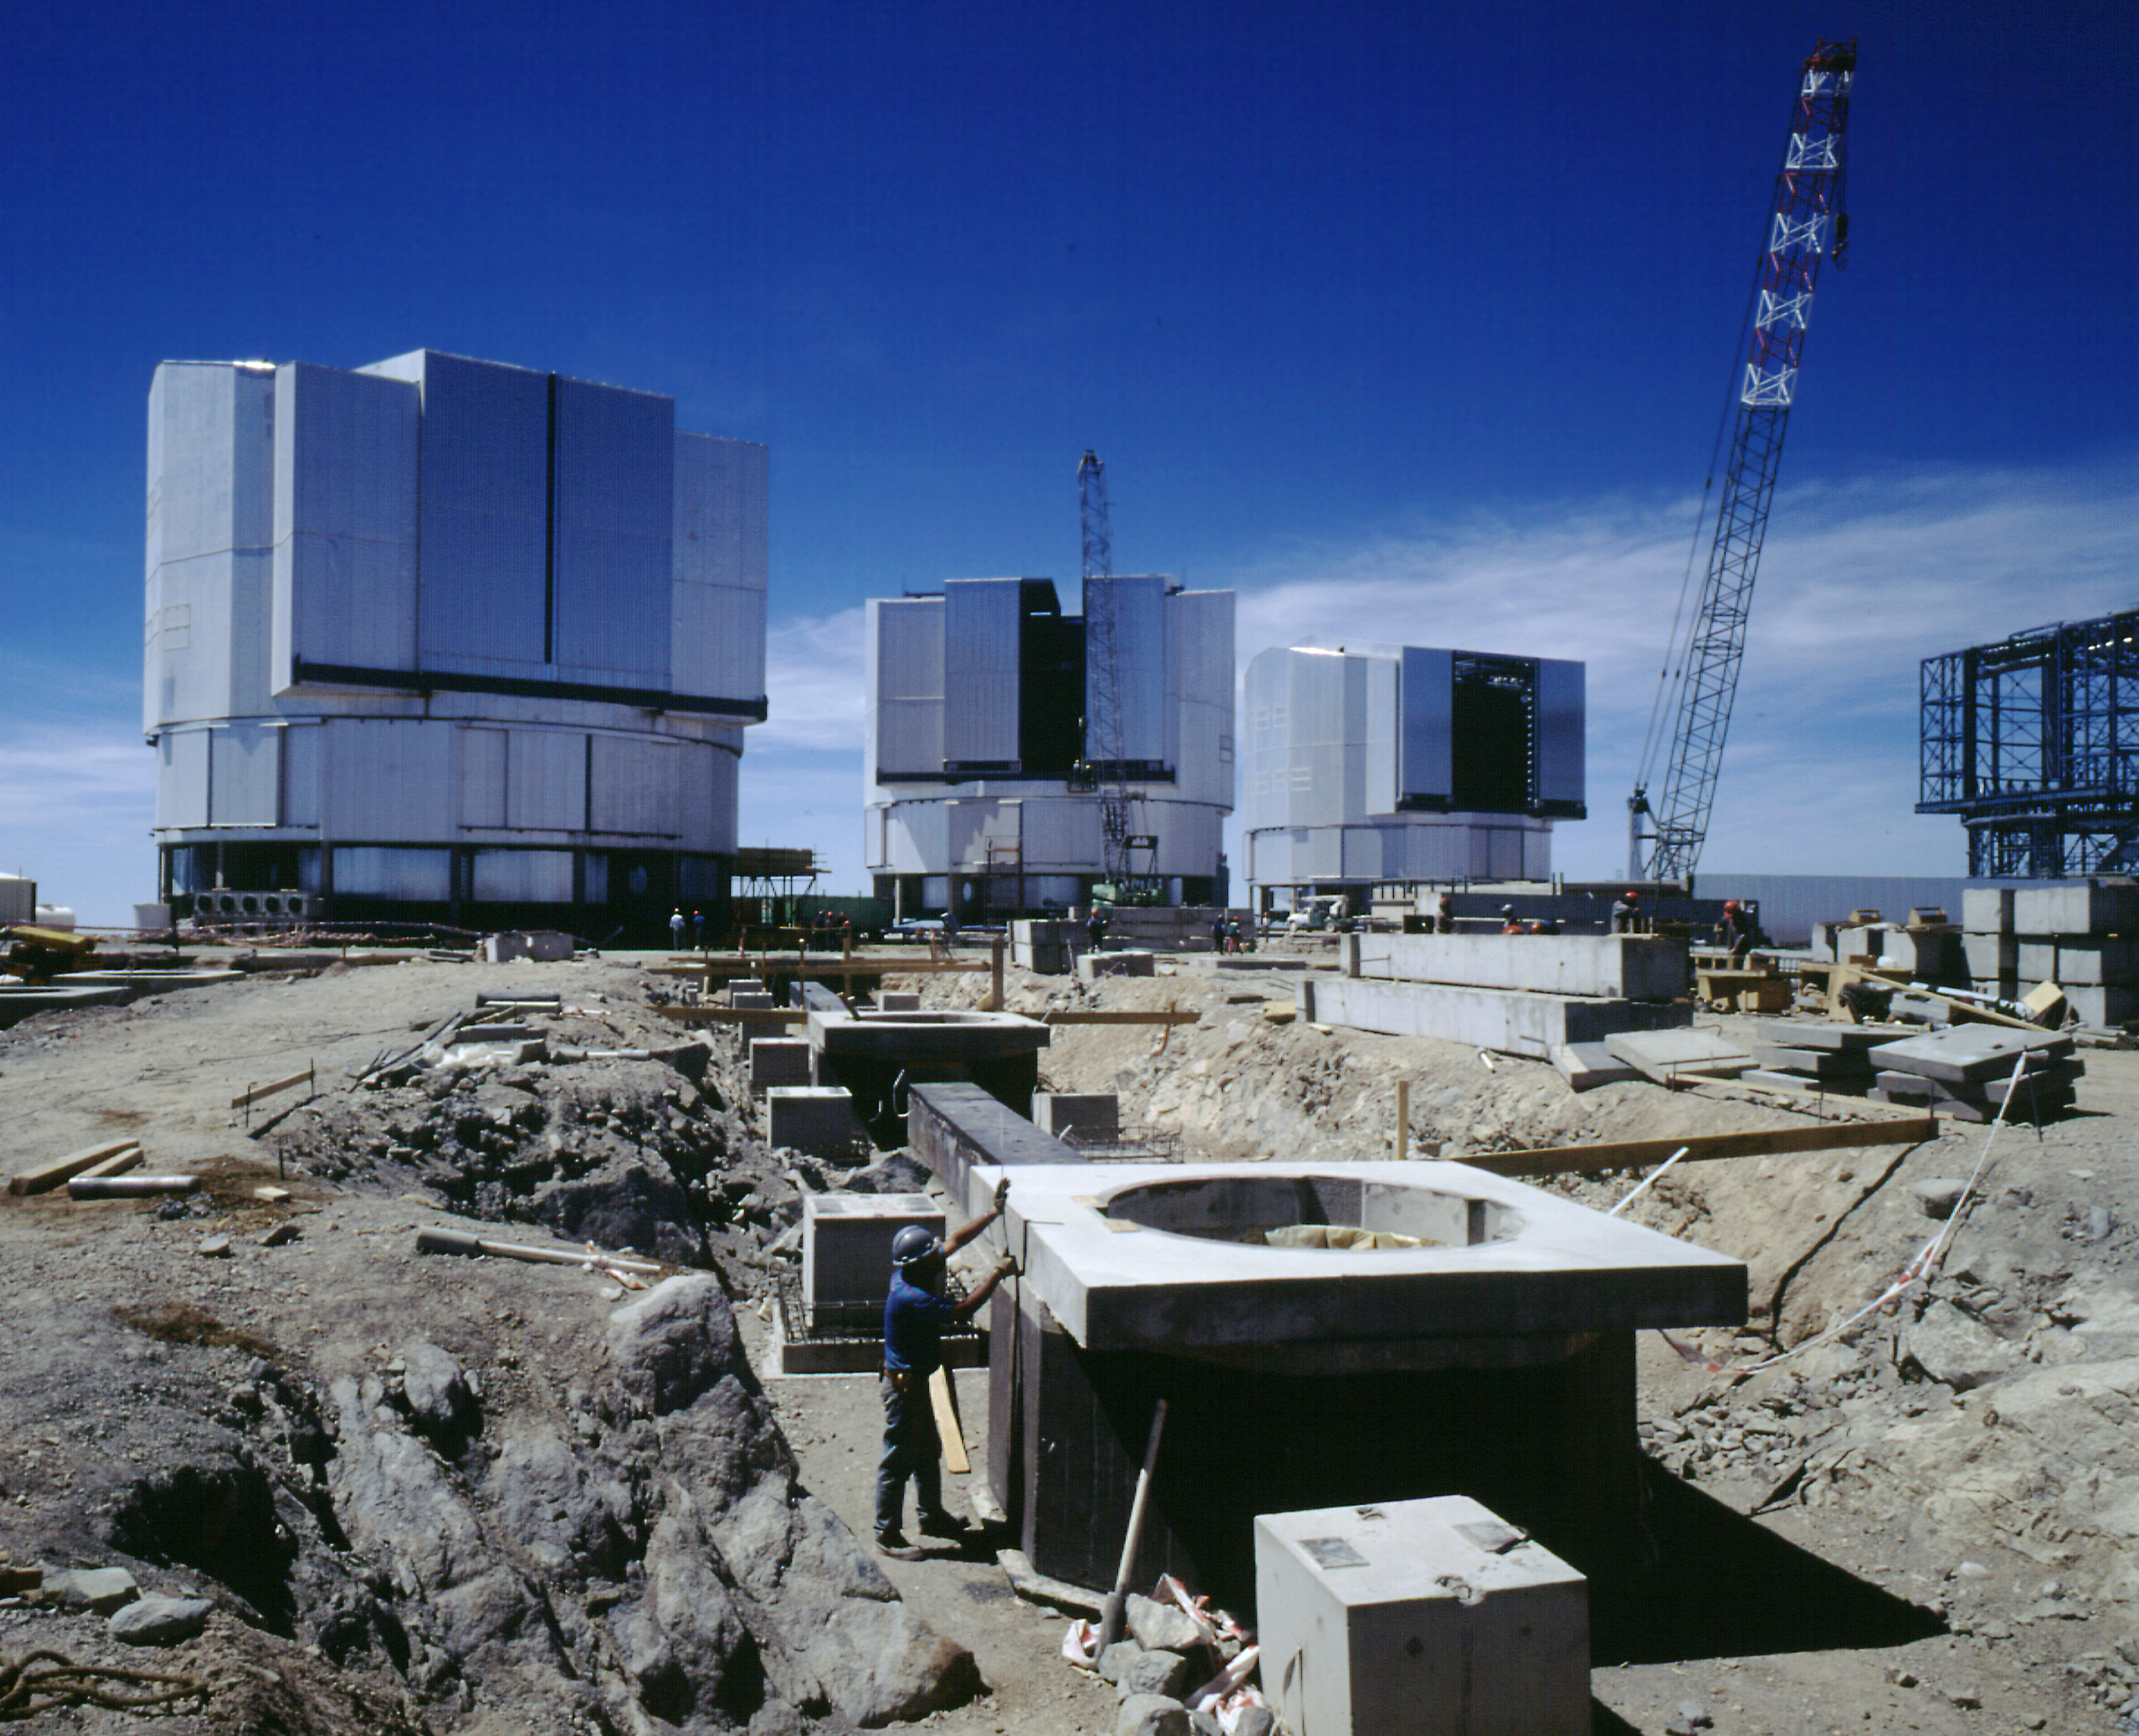

Construction at Paranal Observatory

Work is proceeding on the top of the Paranal mountain to prepare the foundations for the smaller, moveable telescopes that will form part of the VLT Interferometer (VLTI). When ready some years from now, the VLTI will produce optical/infrared images of unsurpassed angular resolution. In this view, the cirrus clouds seen behind the telescope enclosures are located at some distance over the Pacific Ocean. (Photo obtained on December 14, 1997).

Credit: ESO